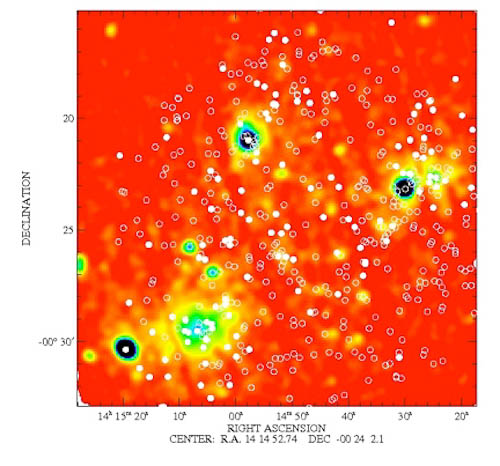

Dynamical Analysis of Abell 1882

Dynamical Analysis of Abell 1882.

Credit: International Gemini Observatory/NOIRLab/NSF/AURA